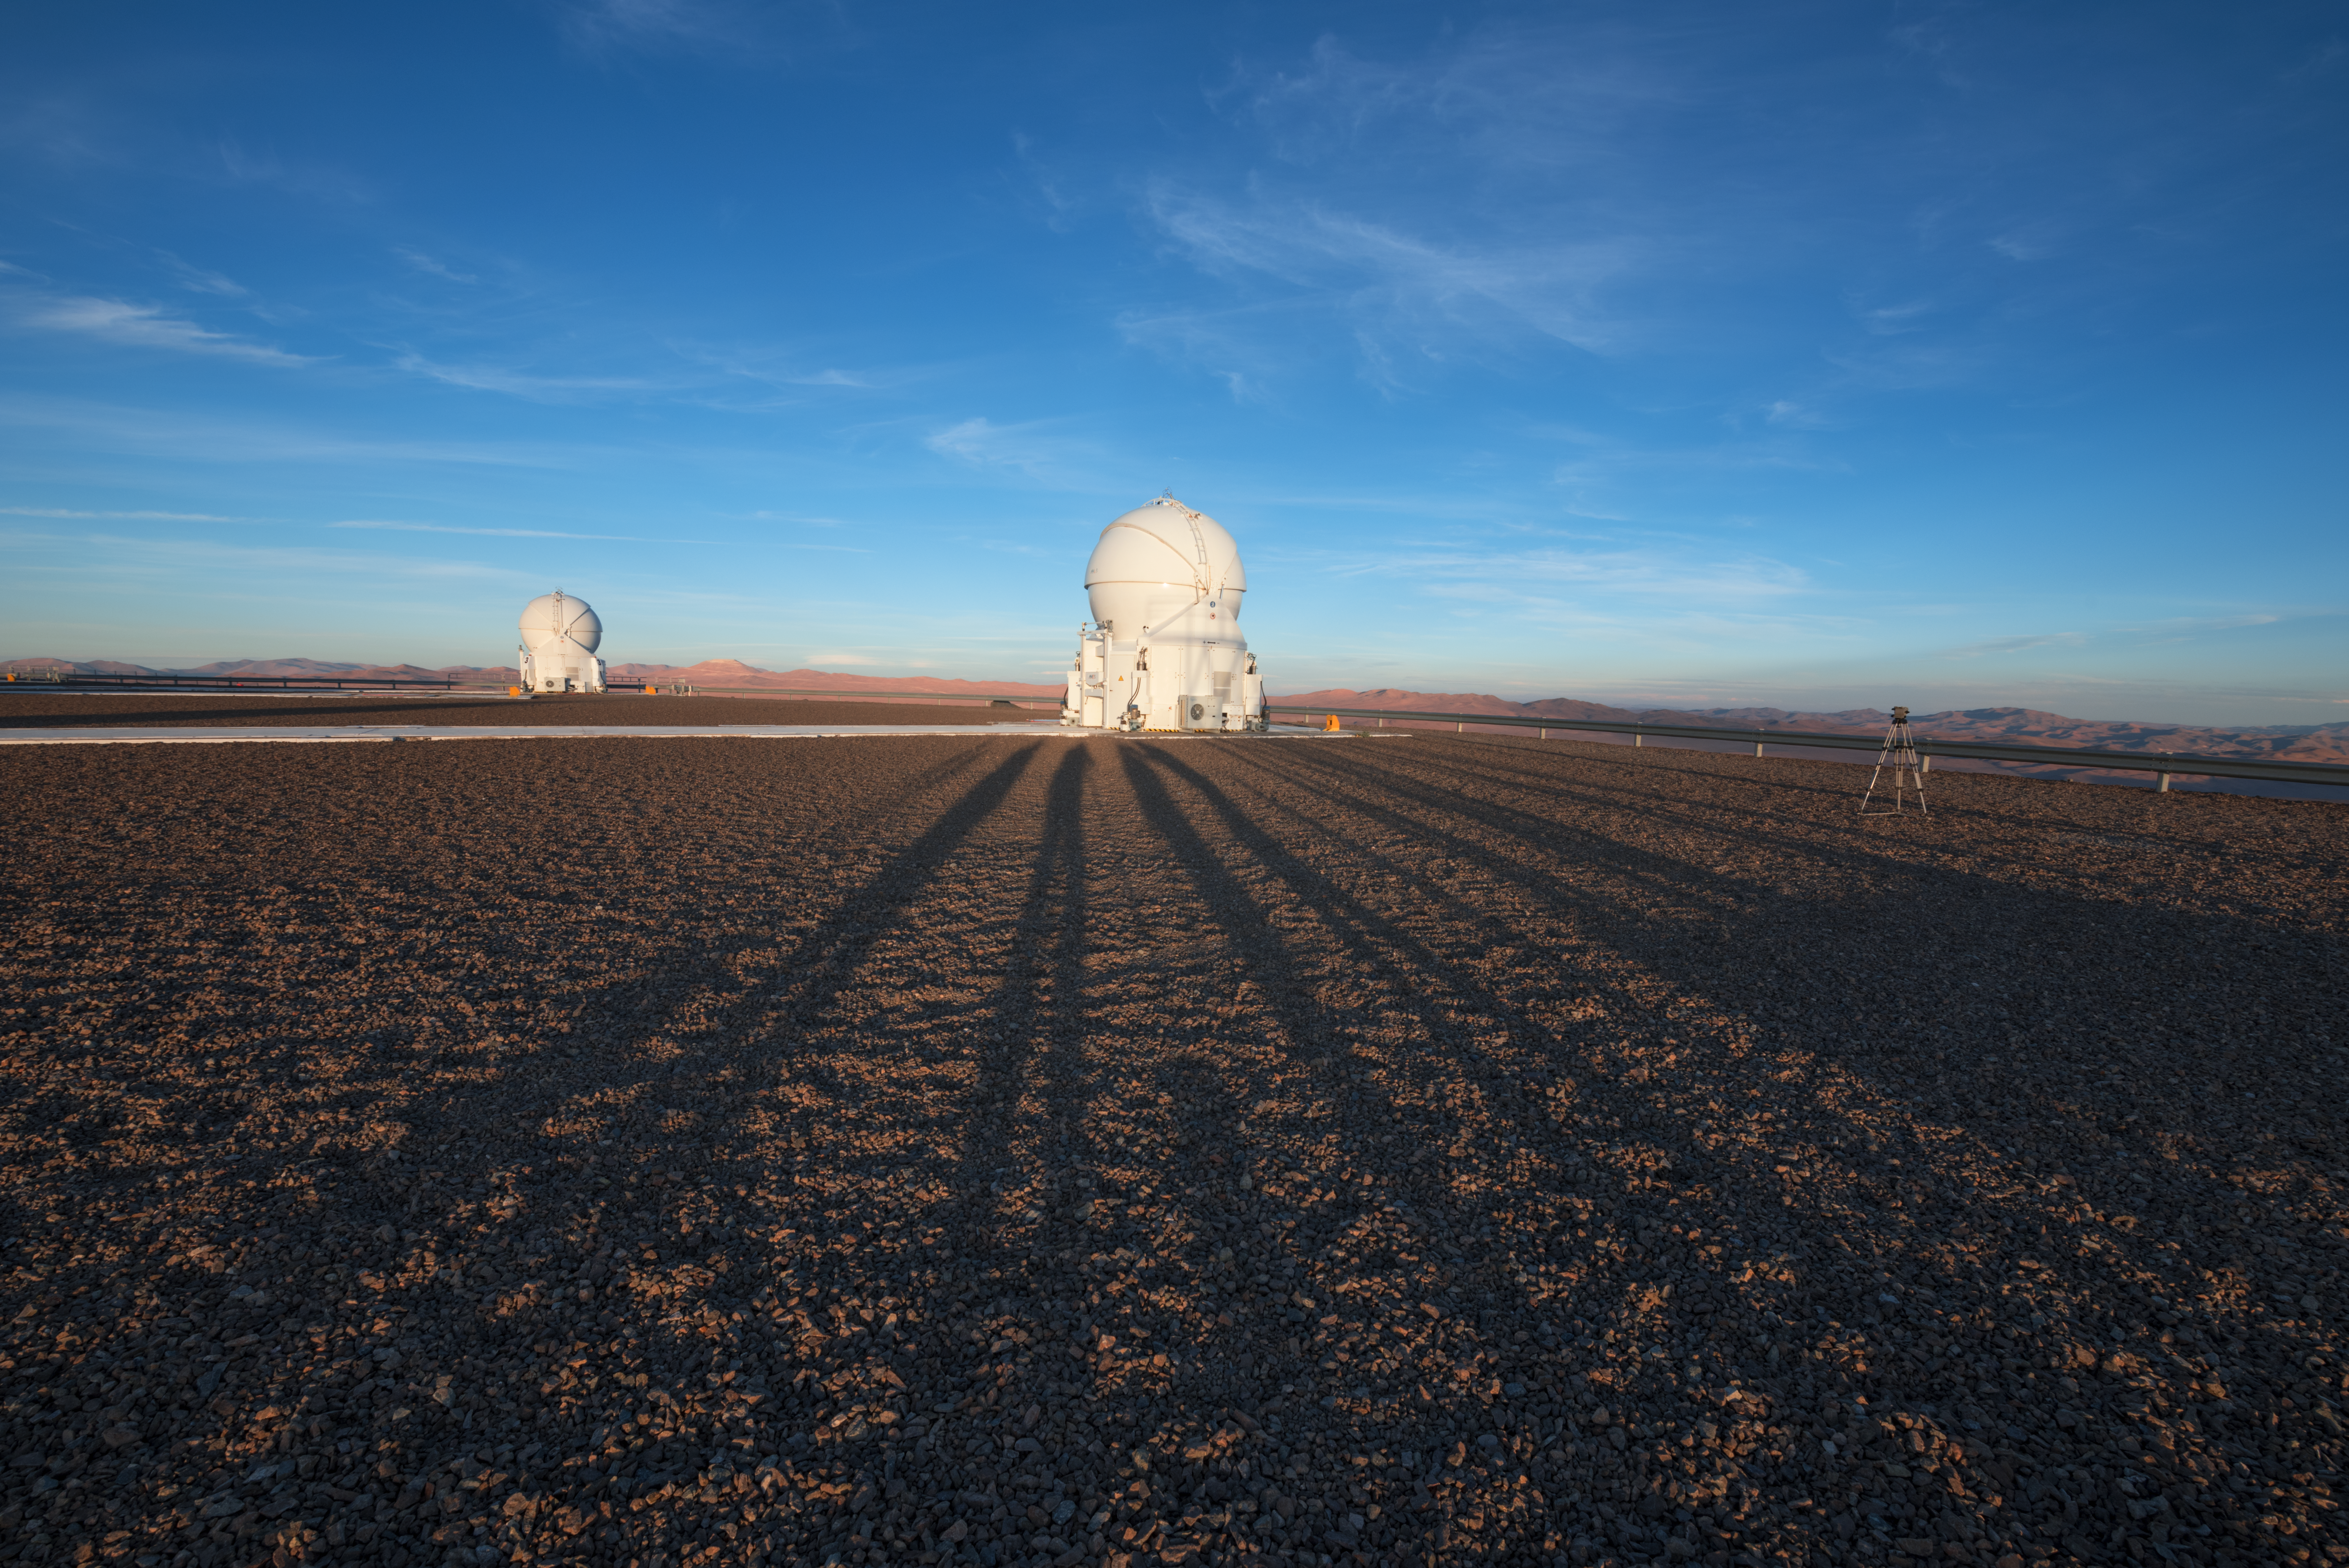

Daytime snooze

Sunlight means rest for the nocturnal telescopes at ESO's Paranal Observatory. Two sleeping Auxiliary Telescopes (ATs) are imaged here, preparing for the long night of perfect observations ahead.

Credit: ESO/Y. Beletsky